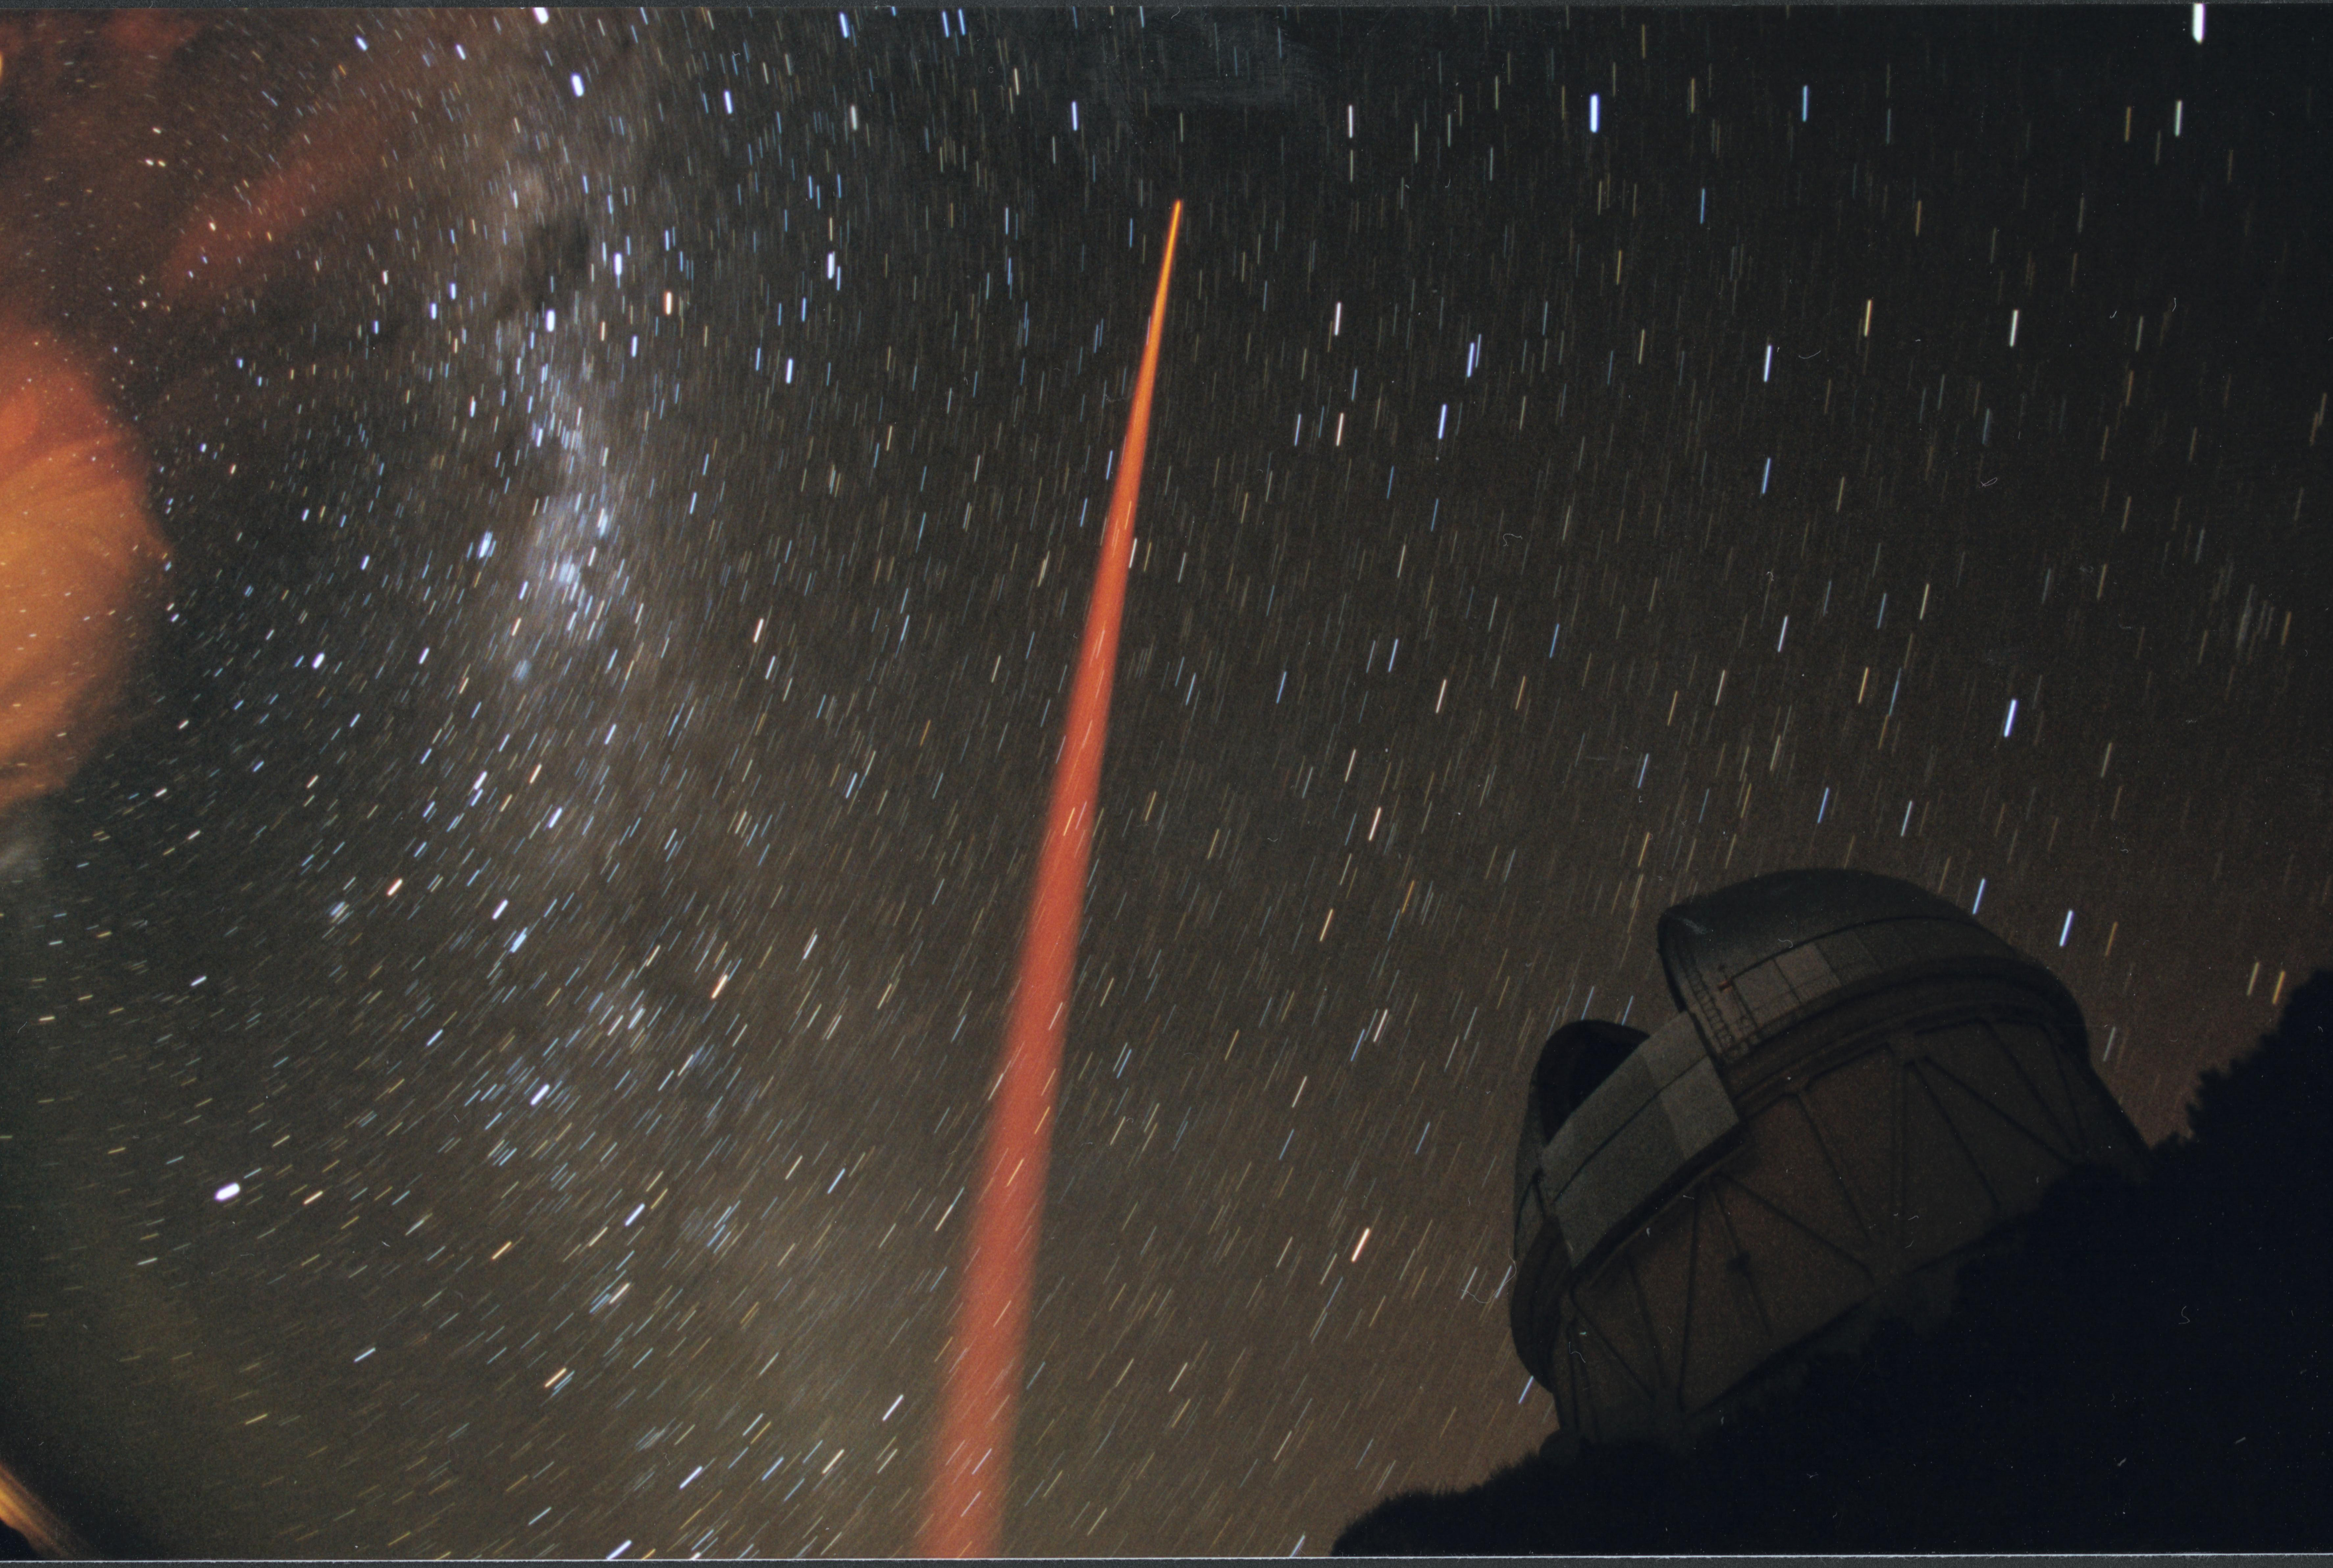

Laser Guide Star experiment at CTIO

An orange cone of powerful argon laser light lances into the sky at the Cerro Tololo Interamerican Observatory in February 2001. The test was one of the first in a year-long series preparing for a laser-aided Adaptive Optics system at the Gemini South telescope. The Blanco 4-meter telescope dome and the Milky Way are visible in the background. This image was used on the cover of the NOAO June 2001 Newsletter number 66, and details of the experiment are in the accompanying article (PDF format only).

Credit: Maxime Boccas, CTIO/NOIRLab/NSF/AURA/